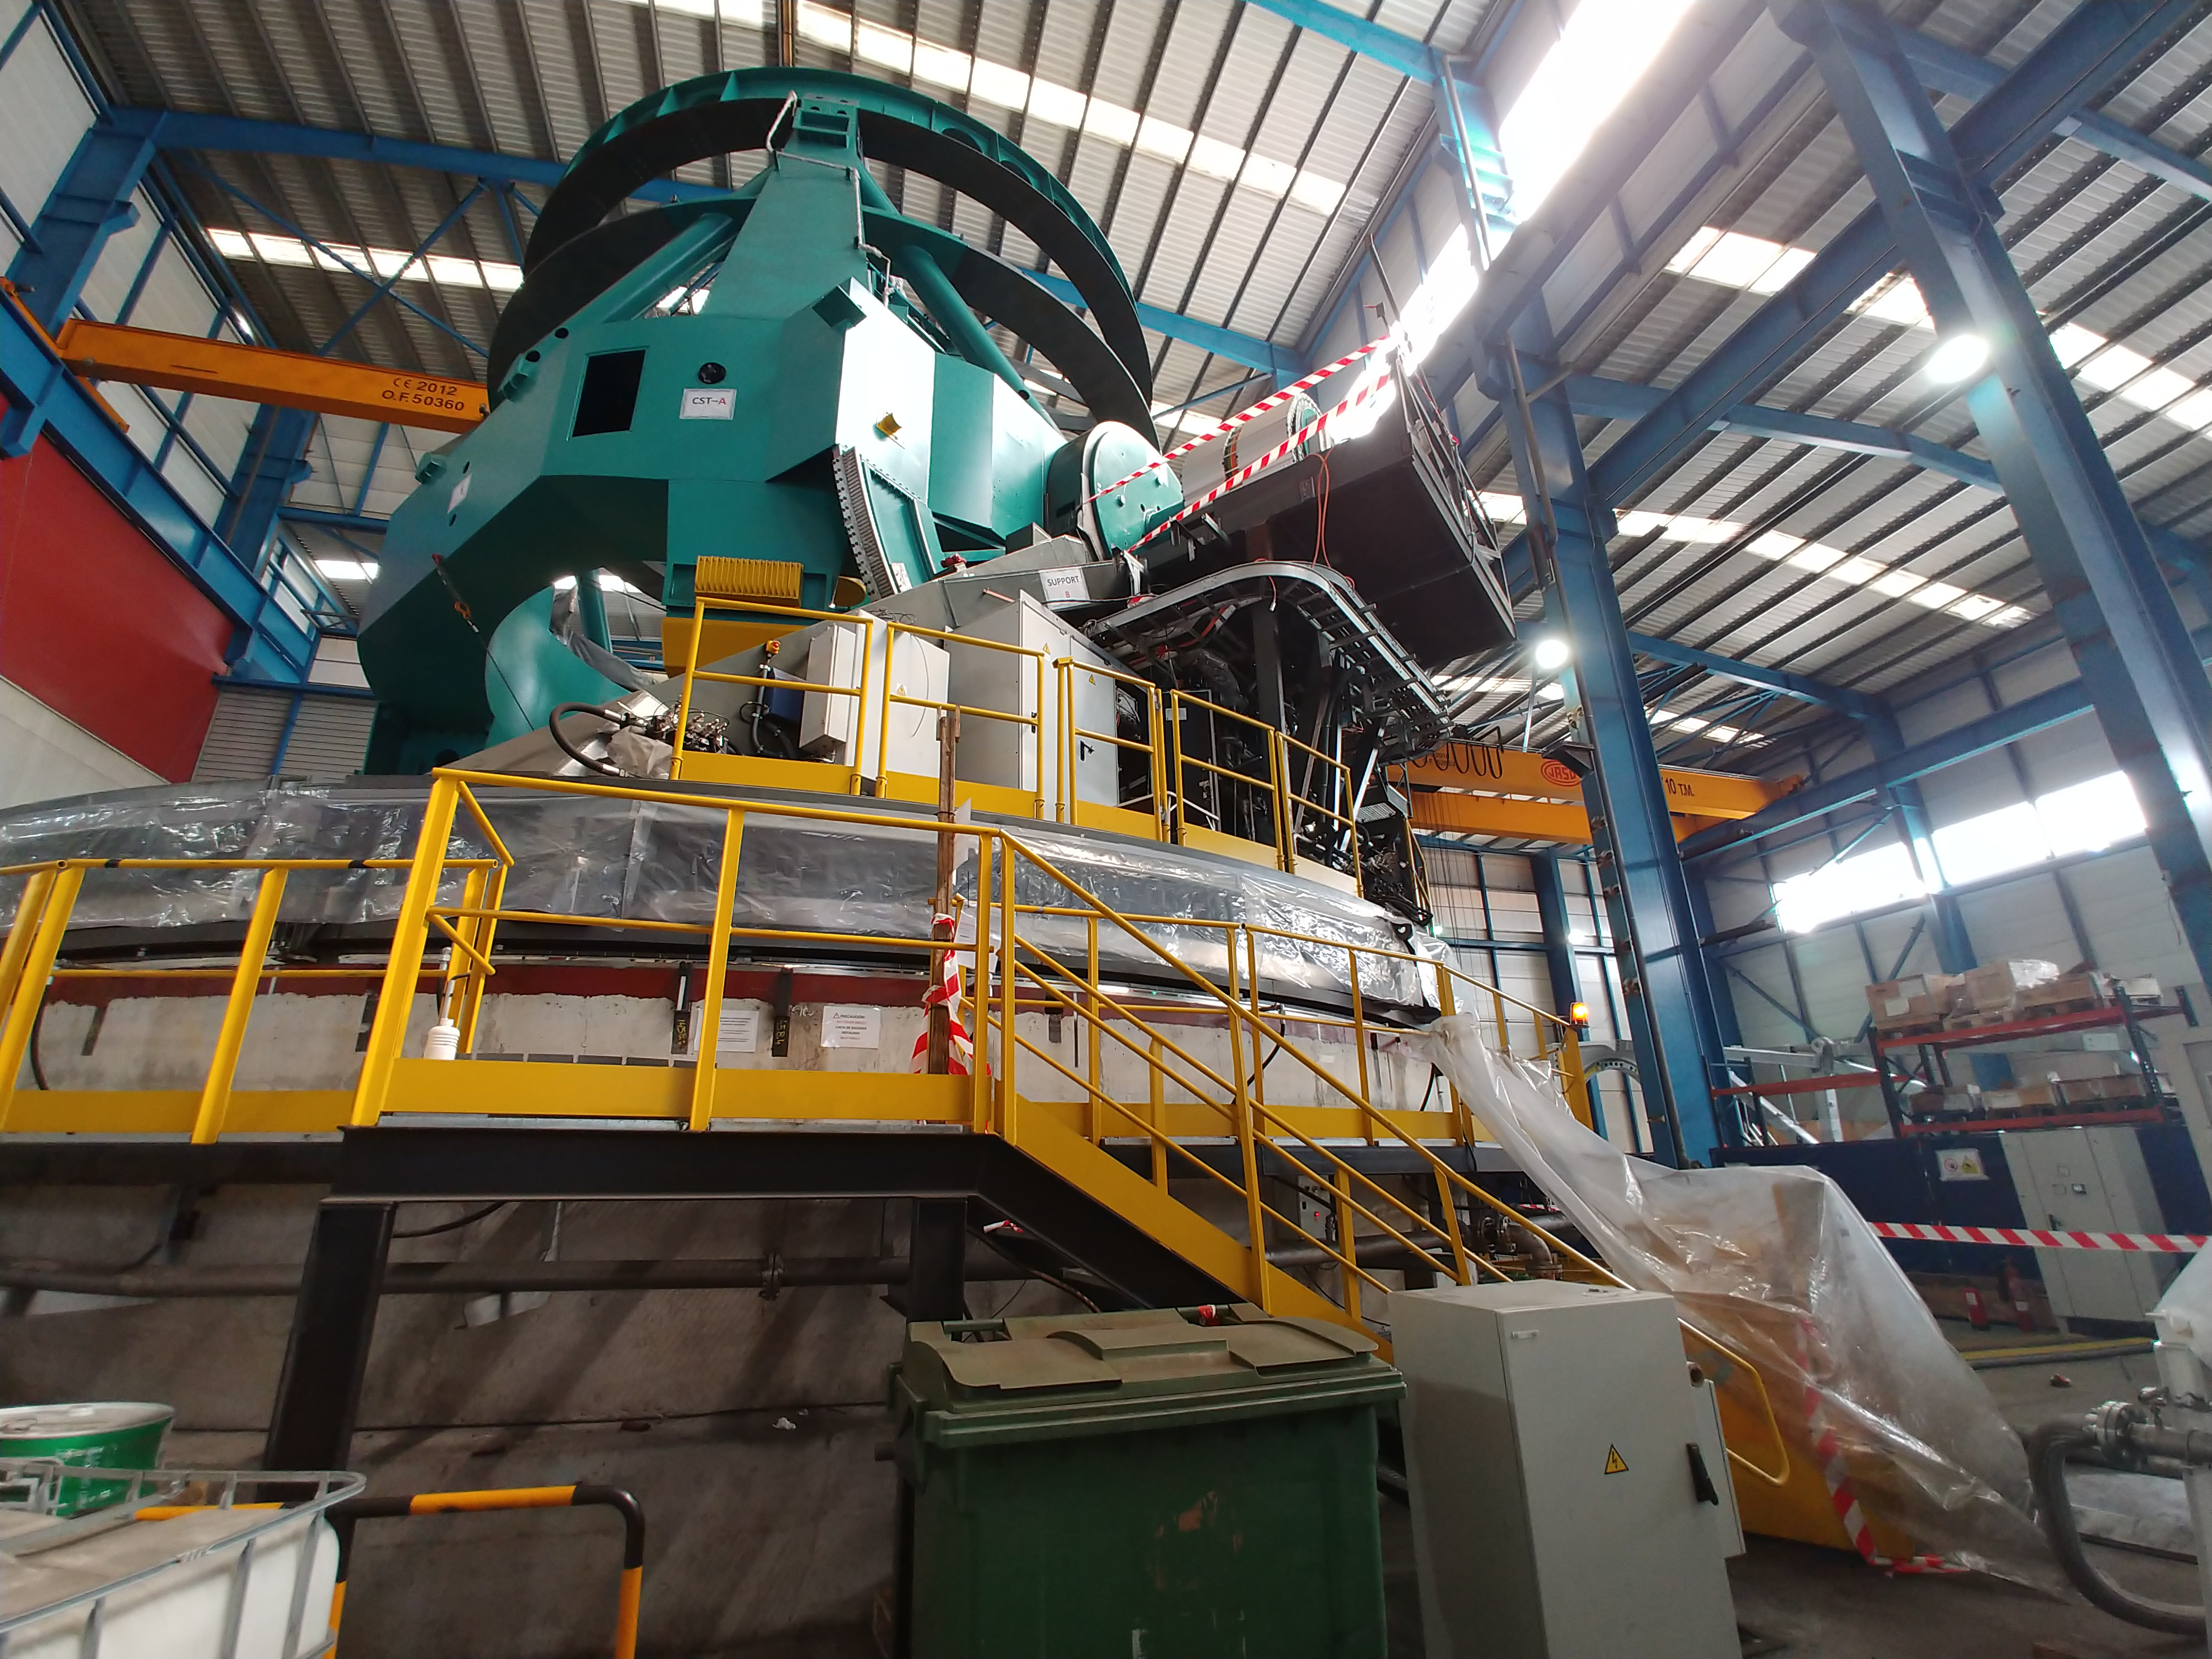

TMA Safety Review

An LSST team spent 5 days in Spain this month, conducting a thorough safety review of the Telescope Mount Assembly (TMA), at vendor Asturfeito. LSST Safety Manager Chuck Gessner, Telescope and Site Technical Manager Shawn Callahan, Senior Systems Engineer Austin Roberts, and Lead Electrical Engineer Oliver Wiecha inspected the numerous safety features included in the structure of the TMA.

Credit: Rubin Observatory/NSF/AURA